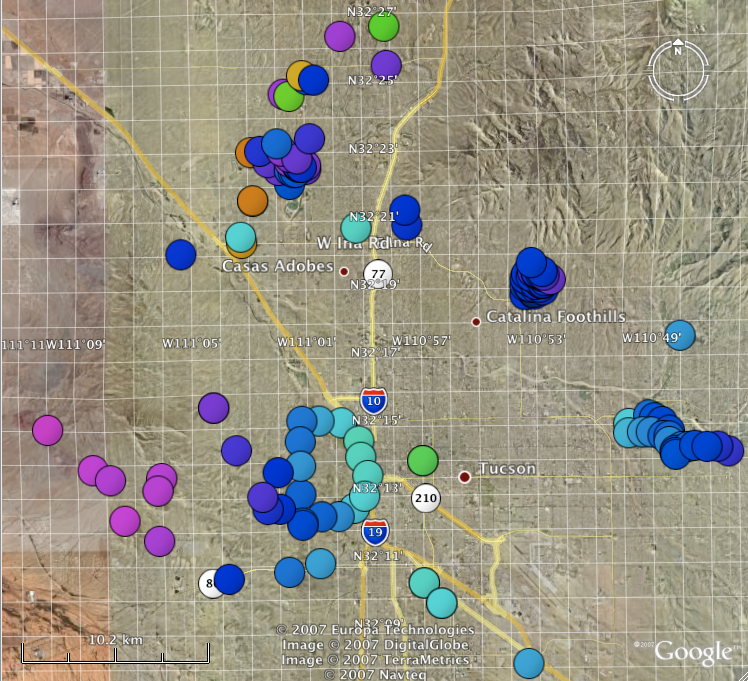

Classic and Digital Versions of GLOBE at Night Thrive in 2007

How bright is your sky at night? For Tucson, Washington DC, Hilo, Richmond and a few towns in New Jersey, sky brightness measurements by citizen-scientists show a consistent pattern: gradients from bright-to-dark as one moves from the city center to outlying areas. Stay tuned for more from the GLOBE at Night program.

Credit: C. Peruta, C. E. Walker and NOAO/AURA/NSF